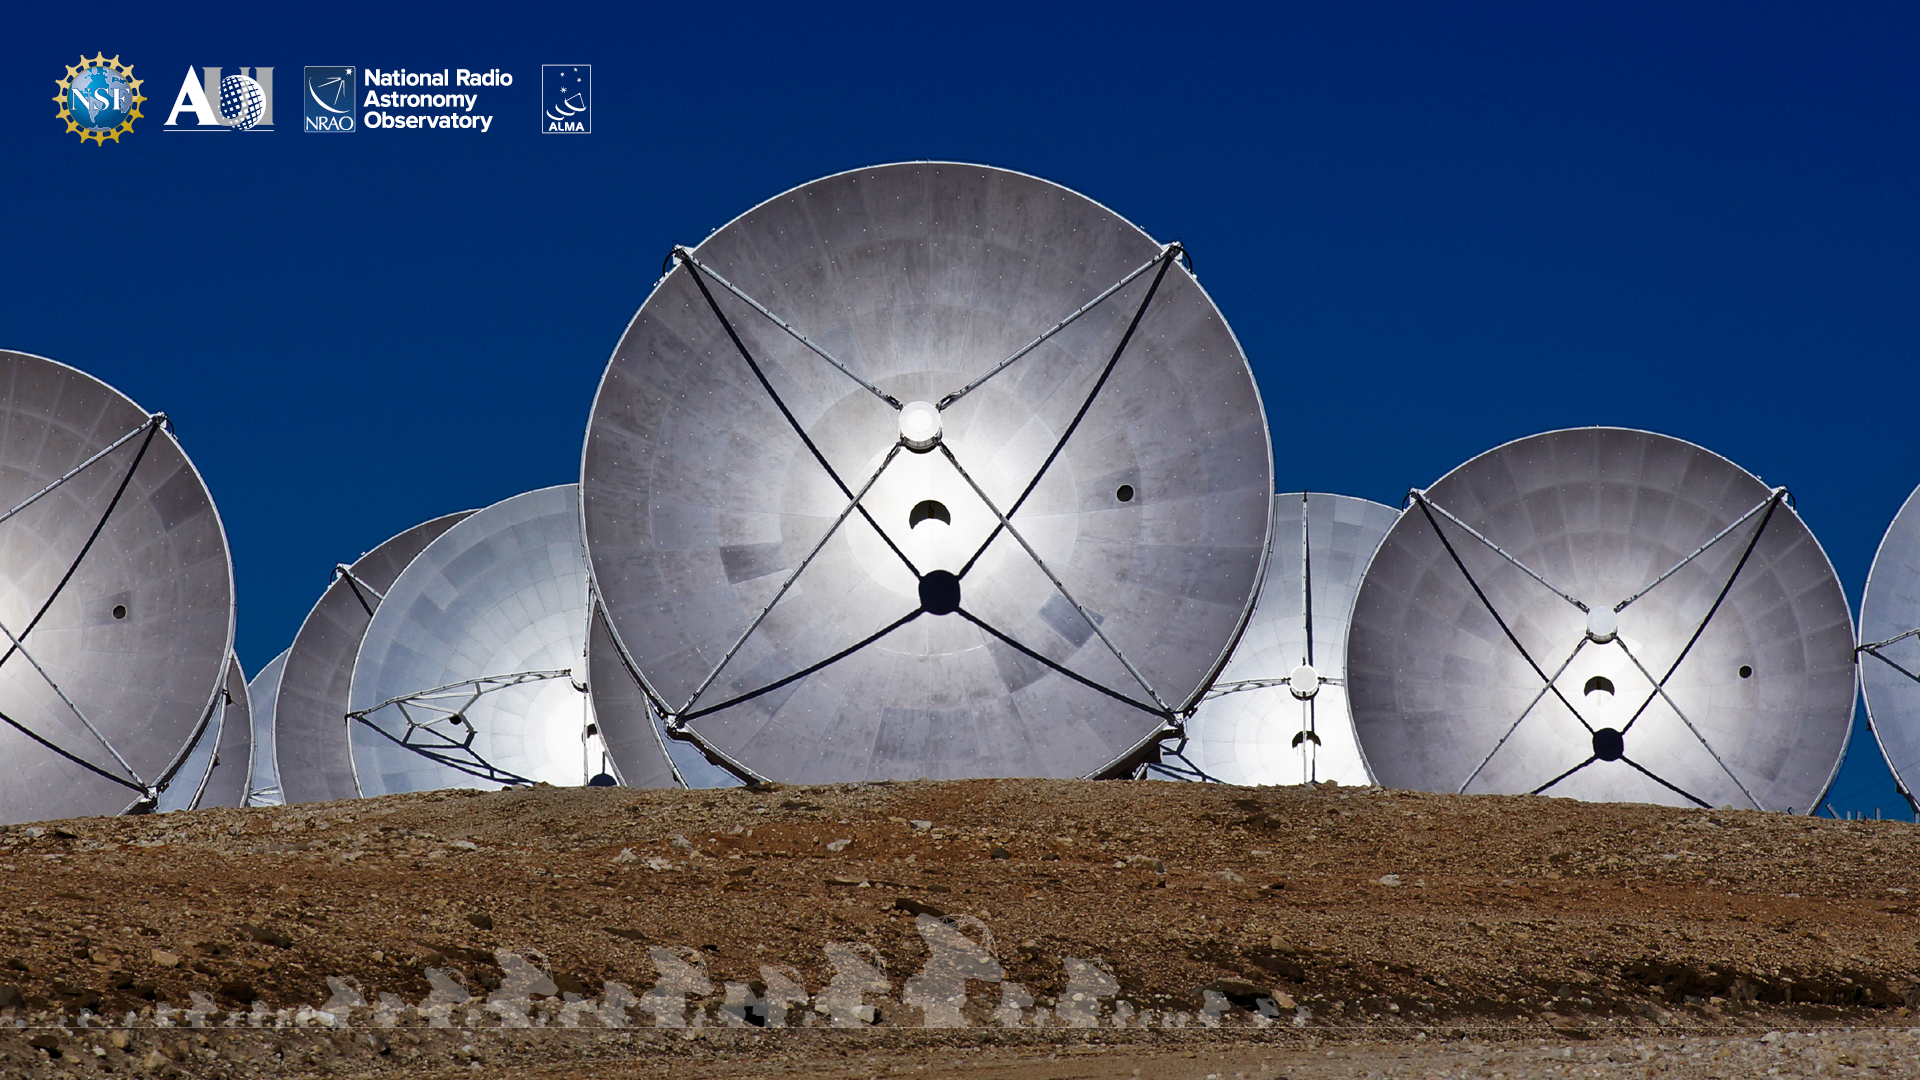

ALMA Background 4

Credit: NRAO/AUI/NSF